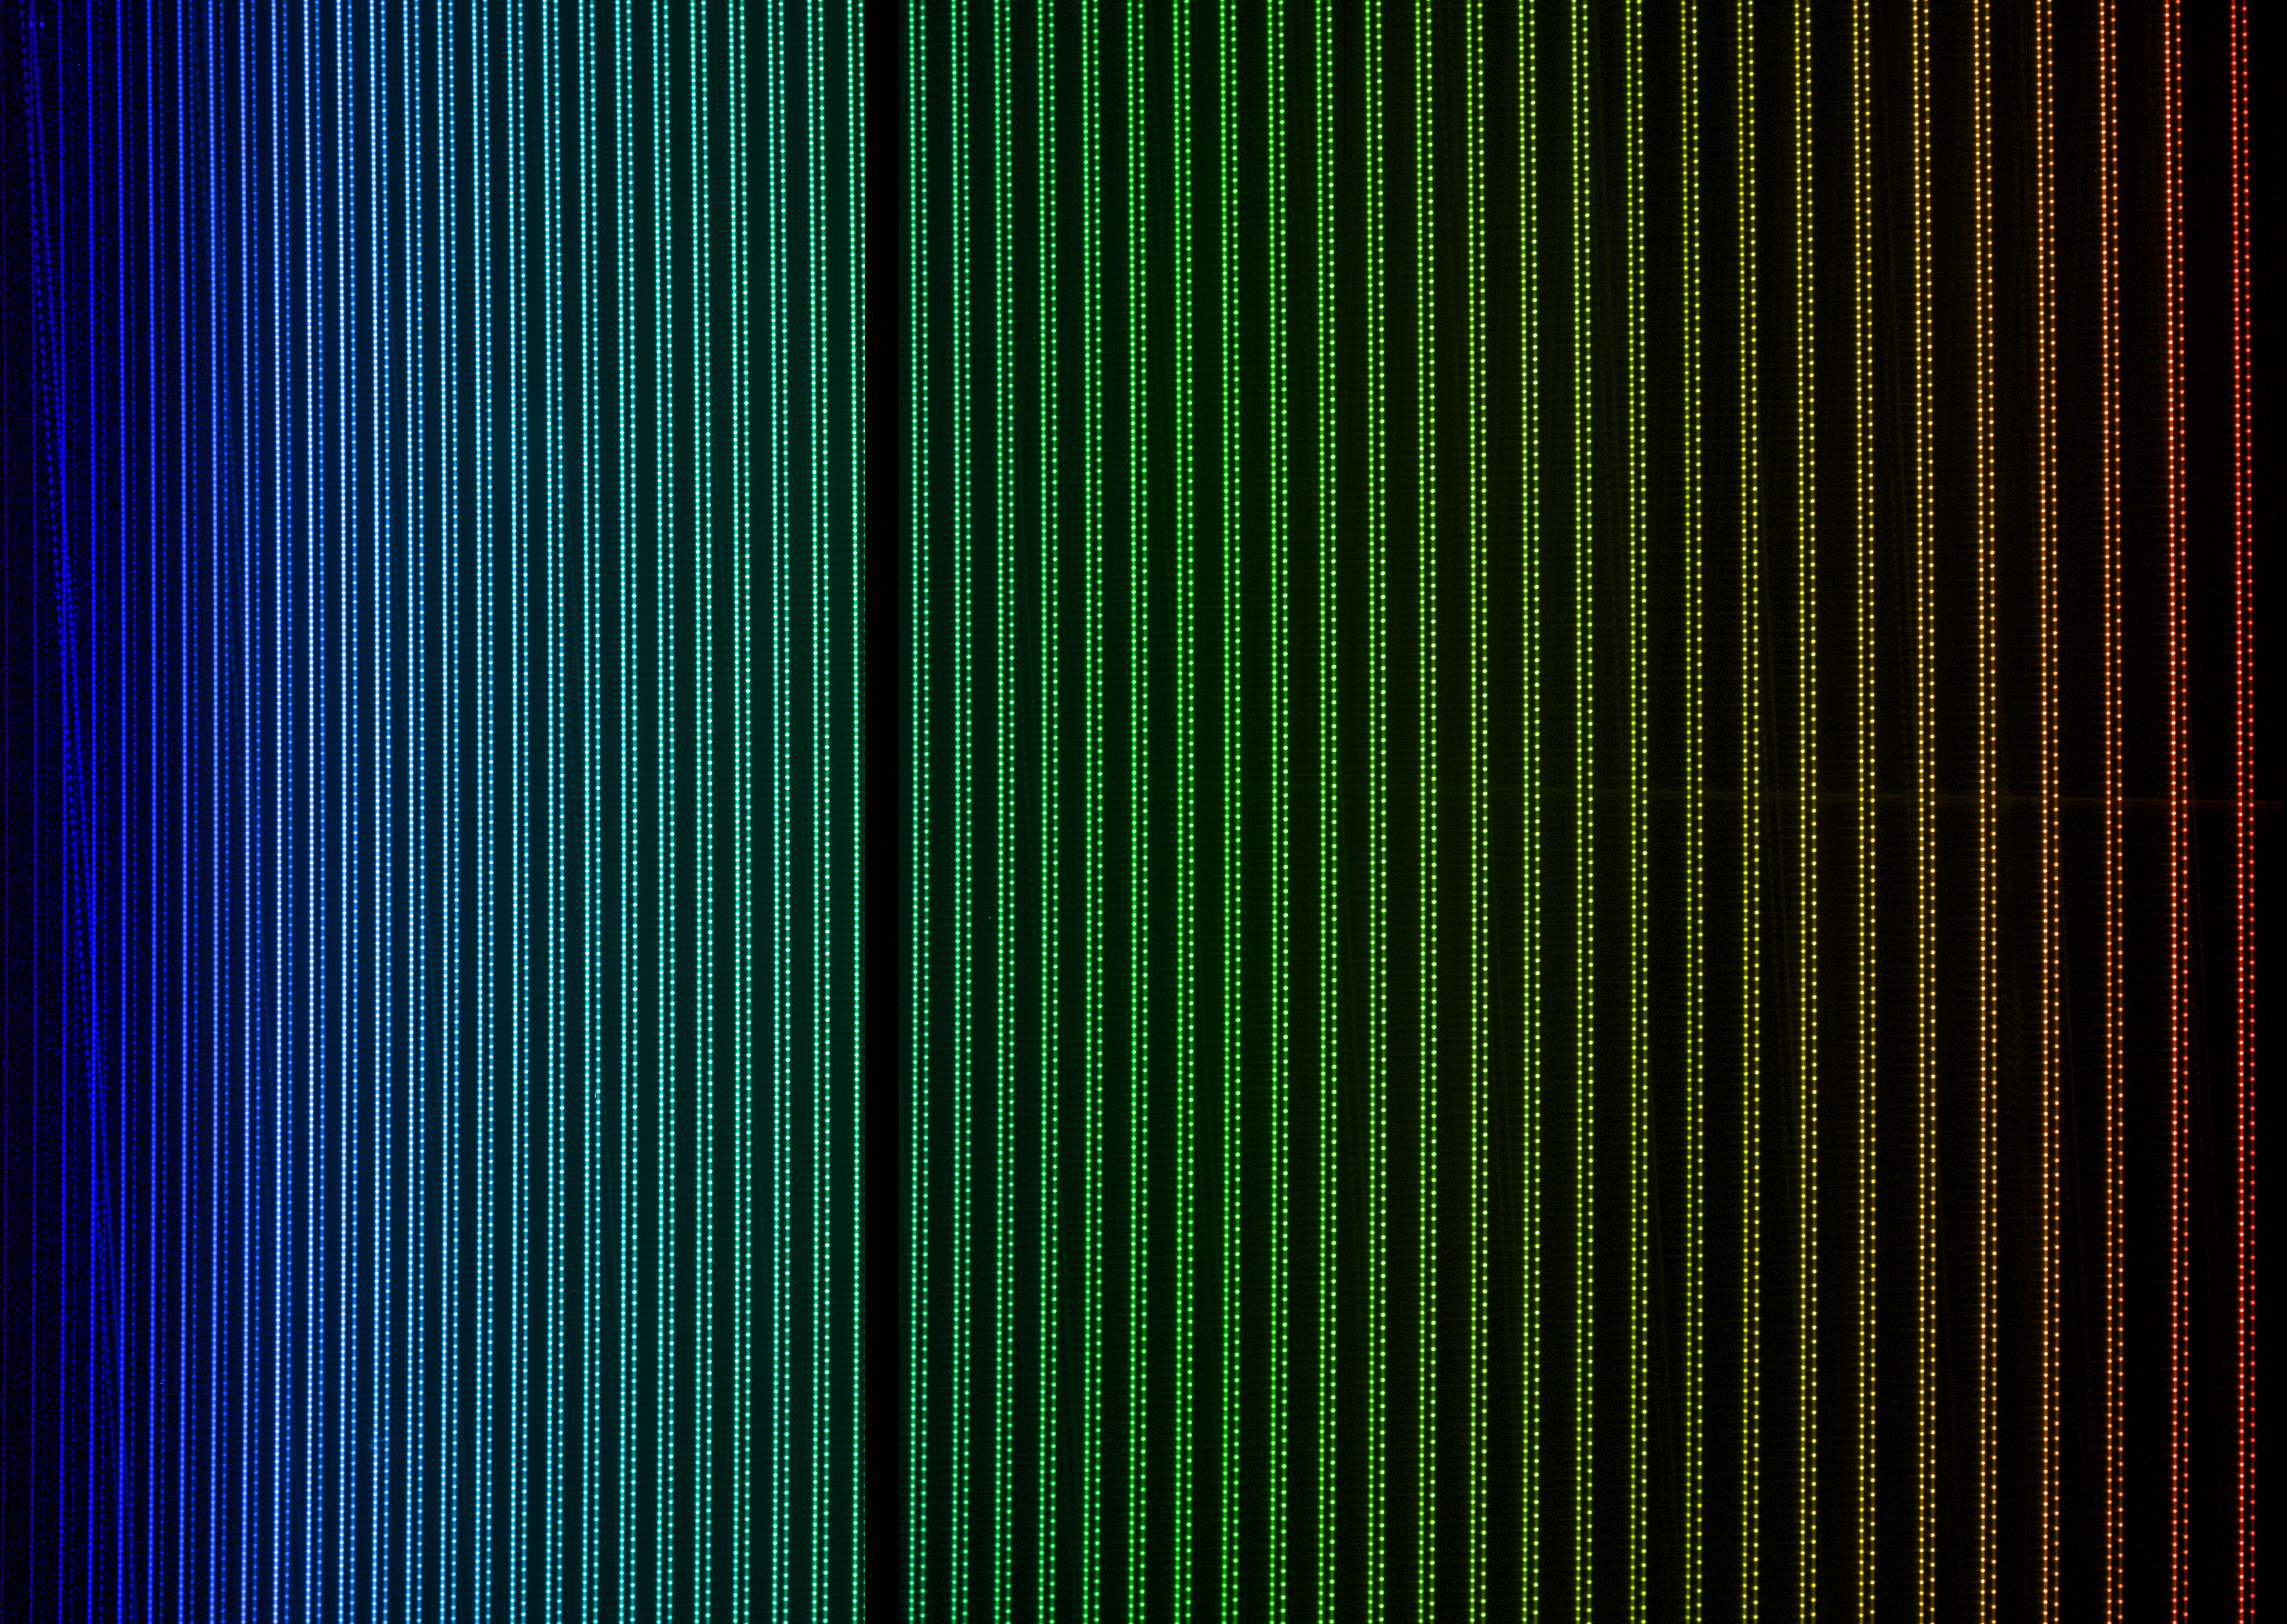

Laser frequency comb installed on HARPS

In April 2015 the HARPS laser frequency comb was installed on the HARPS planet-finding instrument on the ESO 3.6-metre telescope at the La Silla Observatory in Chile after completion of an intense first commissioning phase. The increase in accuracy made possible by this new installation should in future allow HARPS to be able to detect Earth-mass planets in Earth-like orbits around other stars for the first time.

This picture shows a HARPS spectrum of the light from the two laser frequency combs that that were tested.

Credit: ESO